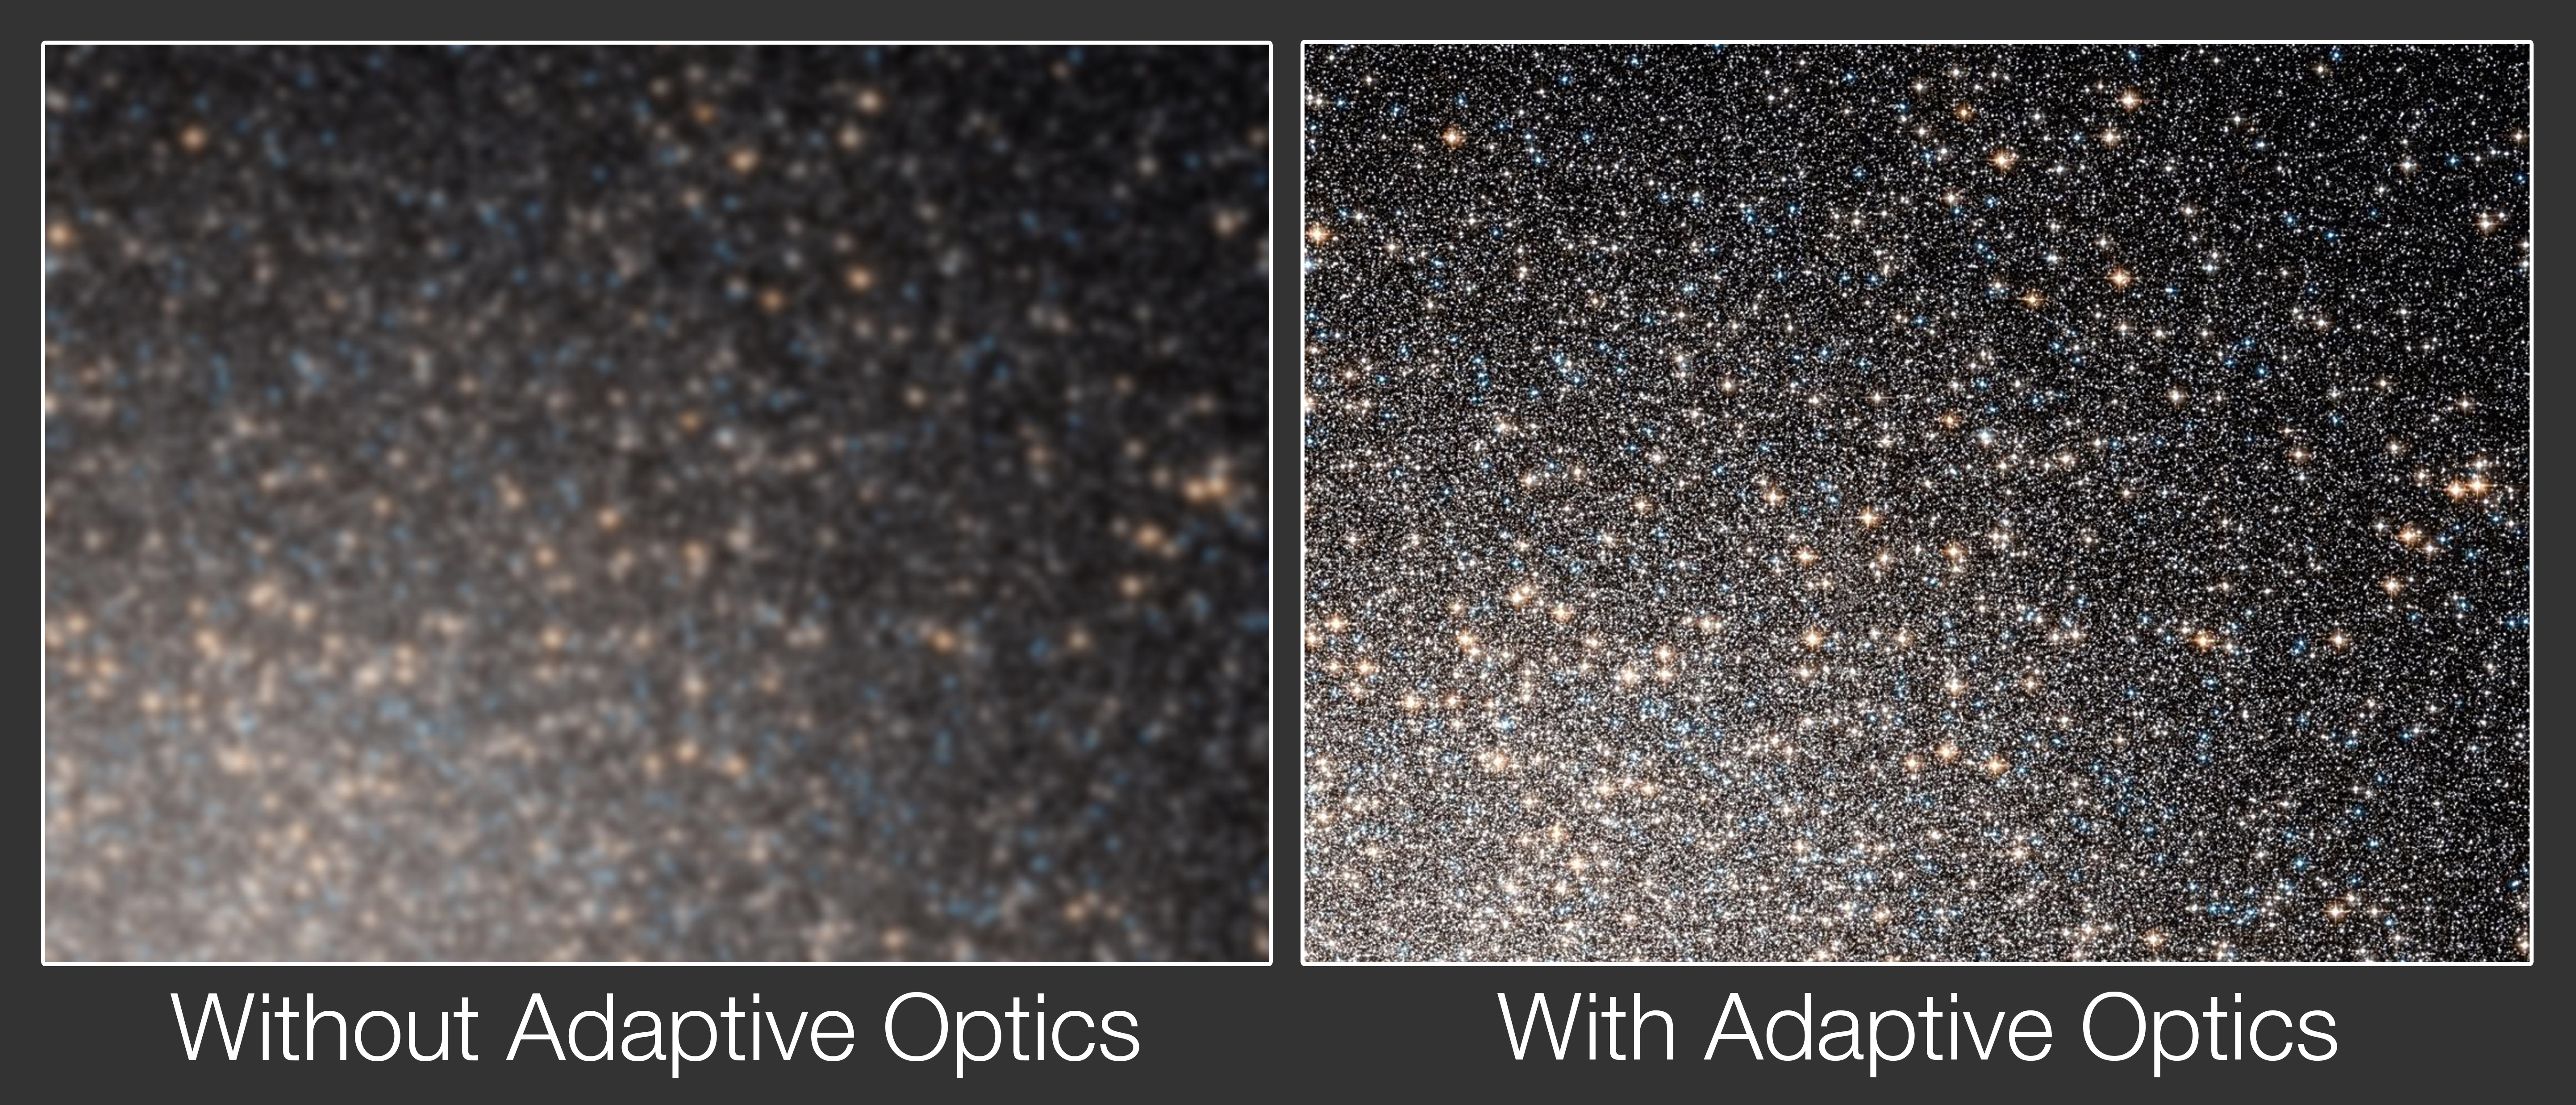

Adaptive optics comparison

This illustration demonstrates how a global cluster appears with and without the use of adaptive optics. Astronomical ground-based telescopes built today rely strongly on adaptive optics to achieve their maximum resolution and sensitivity. Adaptive optics technologically compensates for changes in the Earth’s atmosphere to produce a sharper image.

Credit: ESO